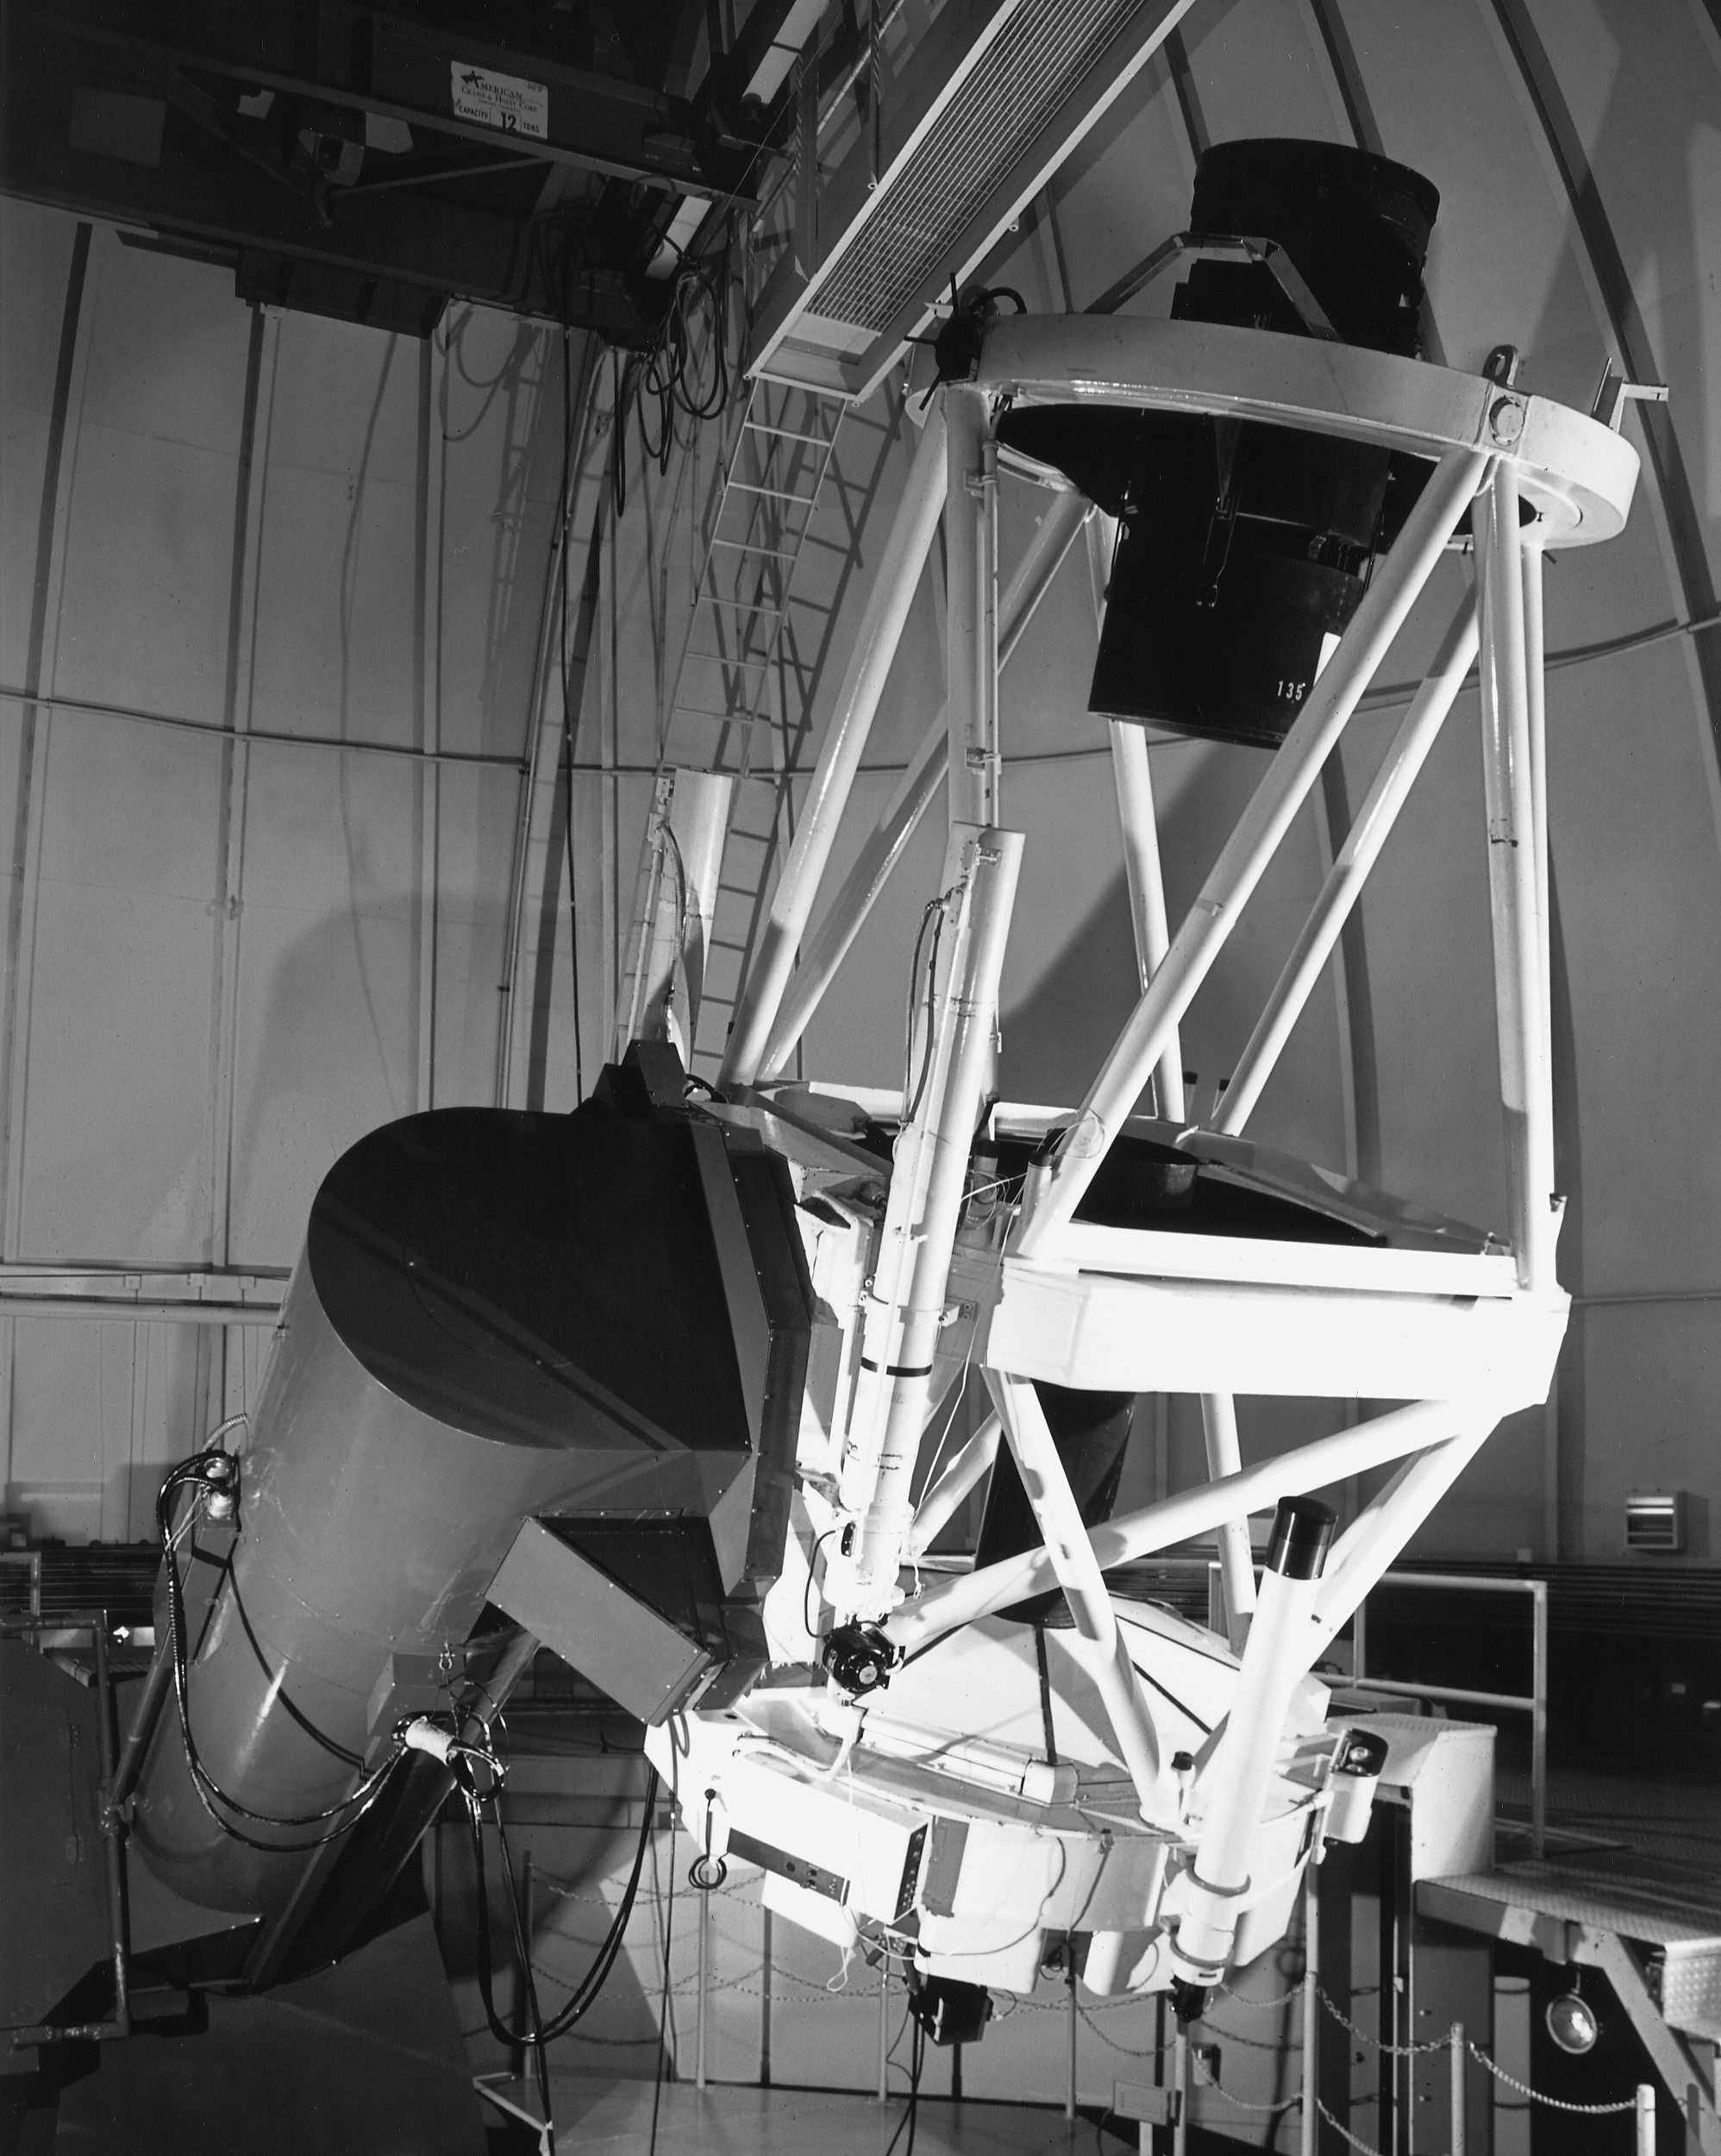

CTIO 1.5-meter telescope

The interior of the Cerro Tololo Inter-American Observatory's 1.5-meter telescope, their second largest.

Credit: NOIRLab/NSF/AURA